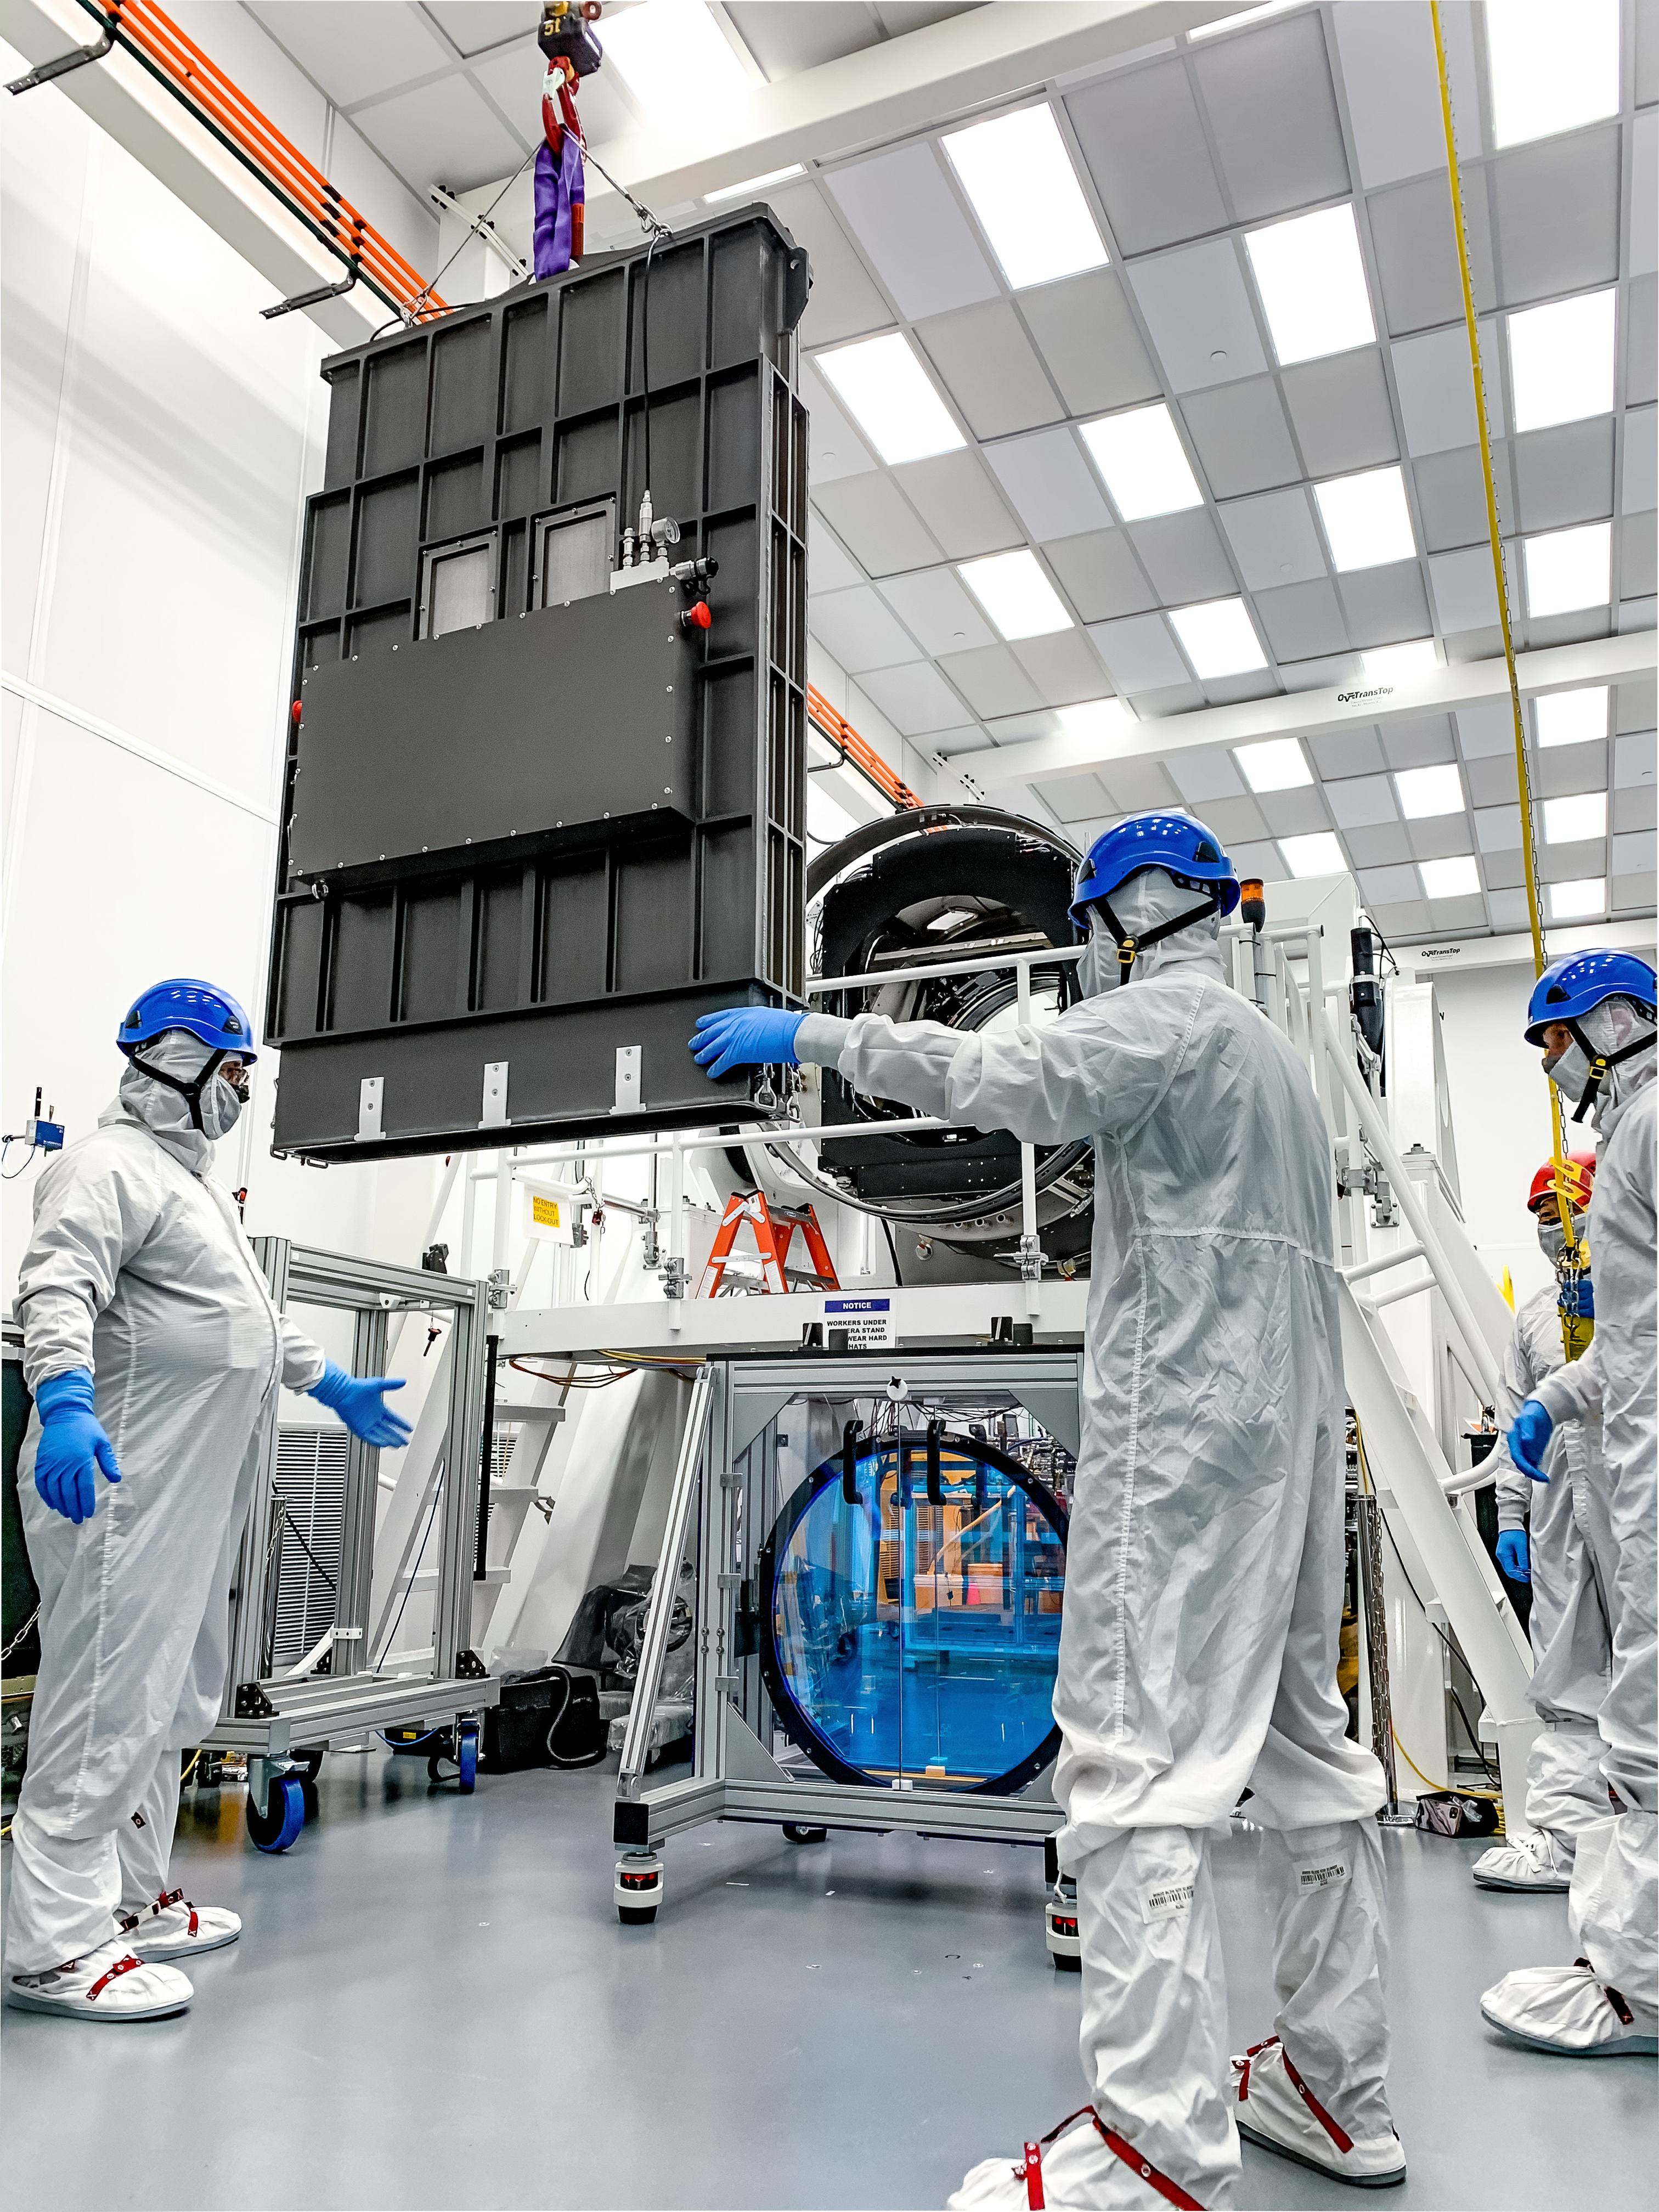

LSST R-Band Optical Filter

LSST engineers carefully unpack, examine, test and store the first of six optic filters that will be installed in the camera later this year.

Credit: Jacqueline Ramseyer Orrell/SLAC National Accelerator Laboratory